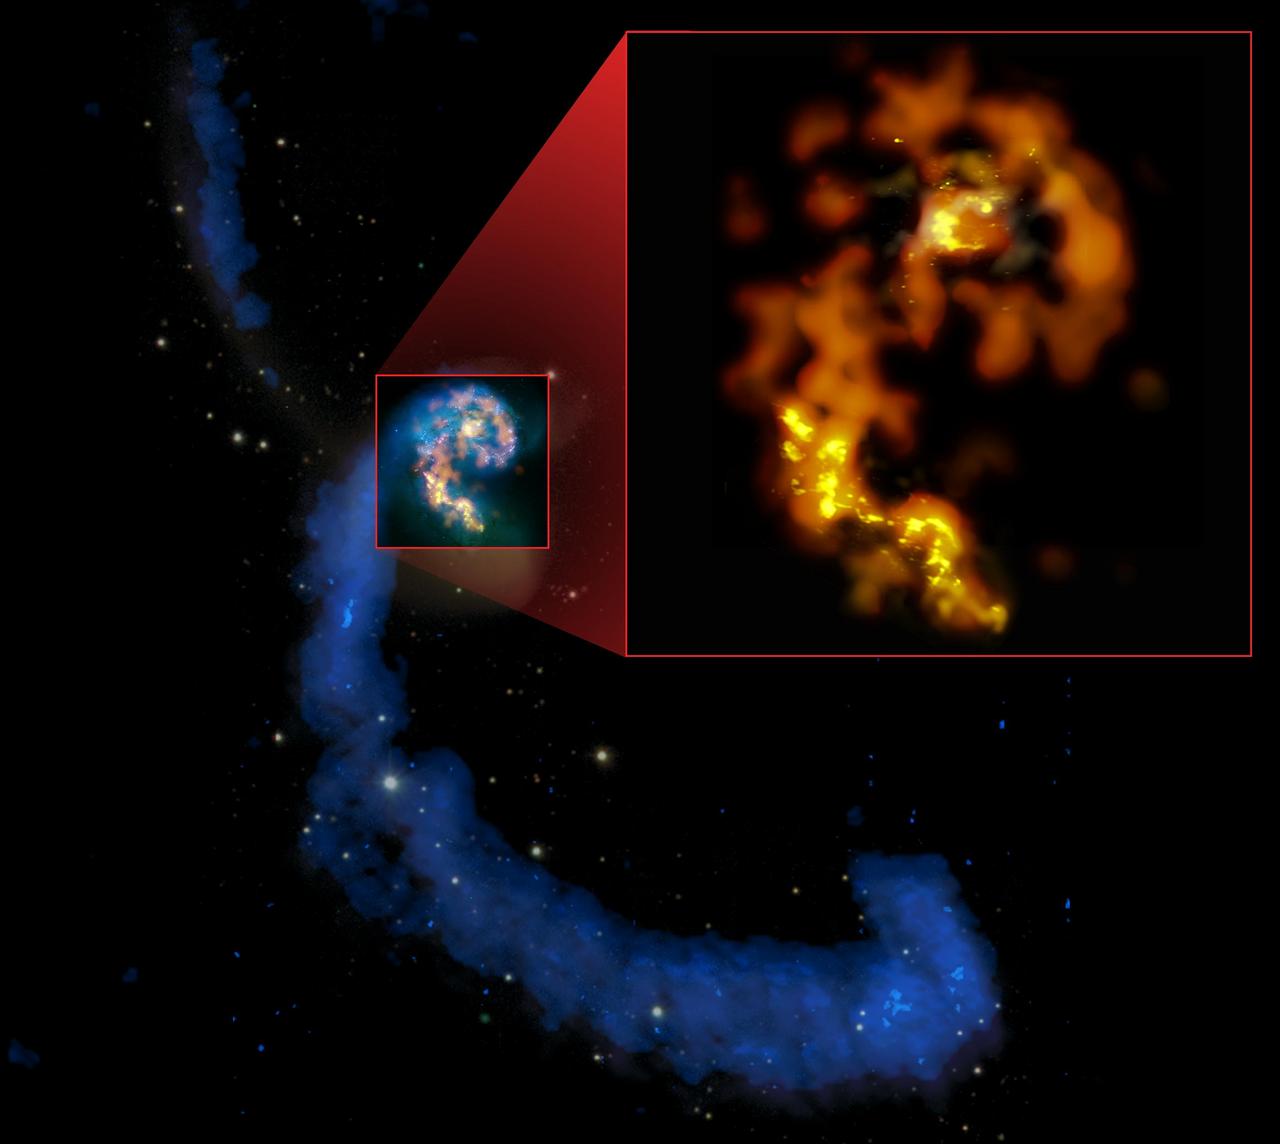

The Antennae Galaxy

Multiwavelength composite of interacting galaxies NGC 4038/4039, the Antennae, showing their namesake tidal tails in radio (blues), past and recent starbirths in optical (whites and pinks), and a selection of current star-forming regions in mm/submm (orange and yellows). Inset: ALMA’s first mm/submm test views, in Bands 3 (orange), 6 (amber), & 7 (yellow), showing detail surpassing all other views in these wavelengths.

Credit: (NRAO/AUI/NSF); ALMA (ESO/NAOJ/NRAO); HST (NASA, ESA, and B. Whitmore (STScI)); J. Hibbard, (NRAO/AUI/NSF); NOAO/AURA/NSF